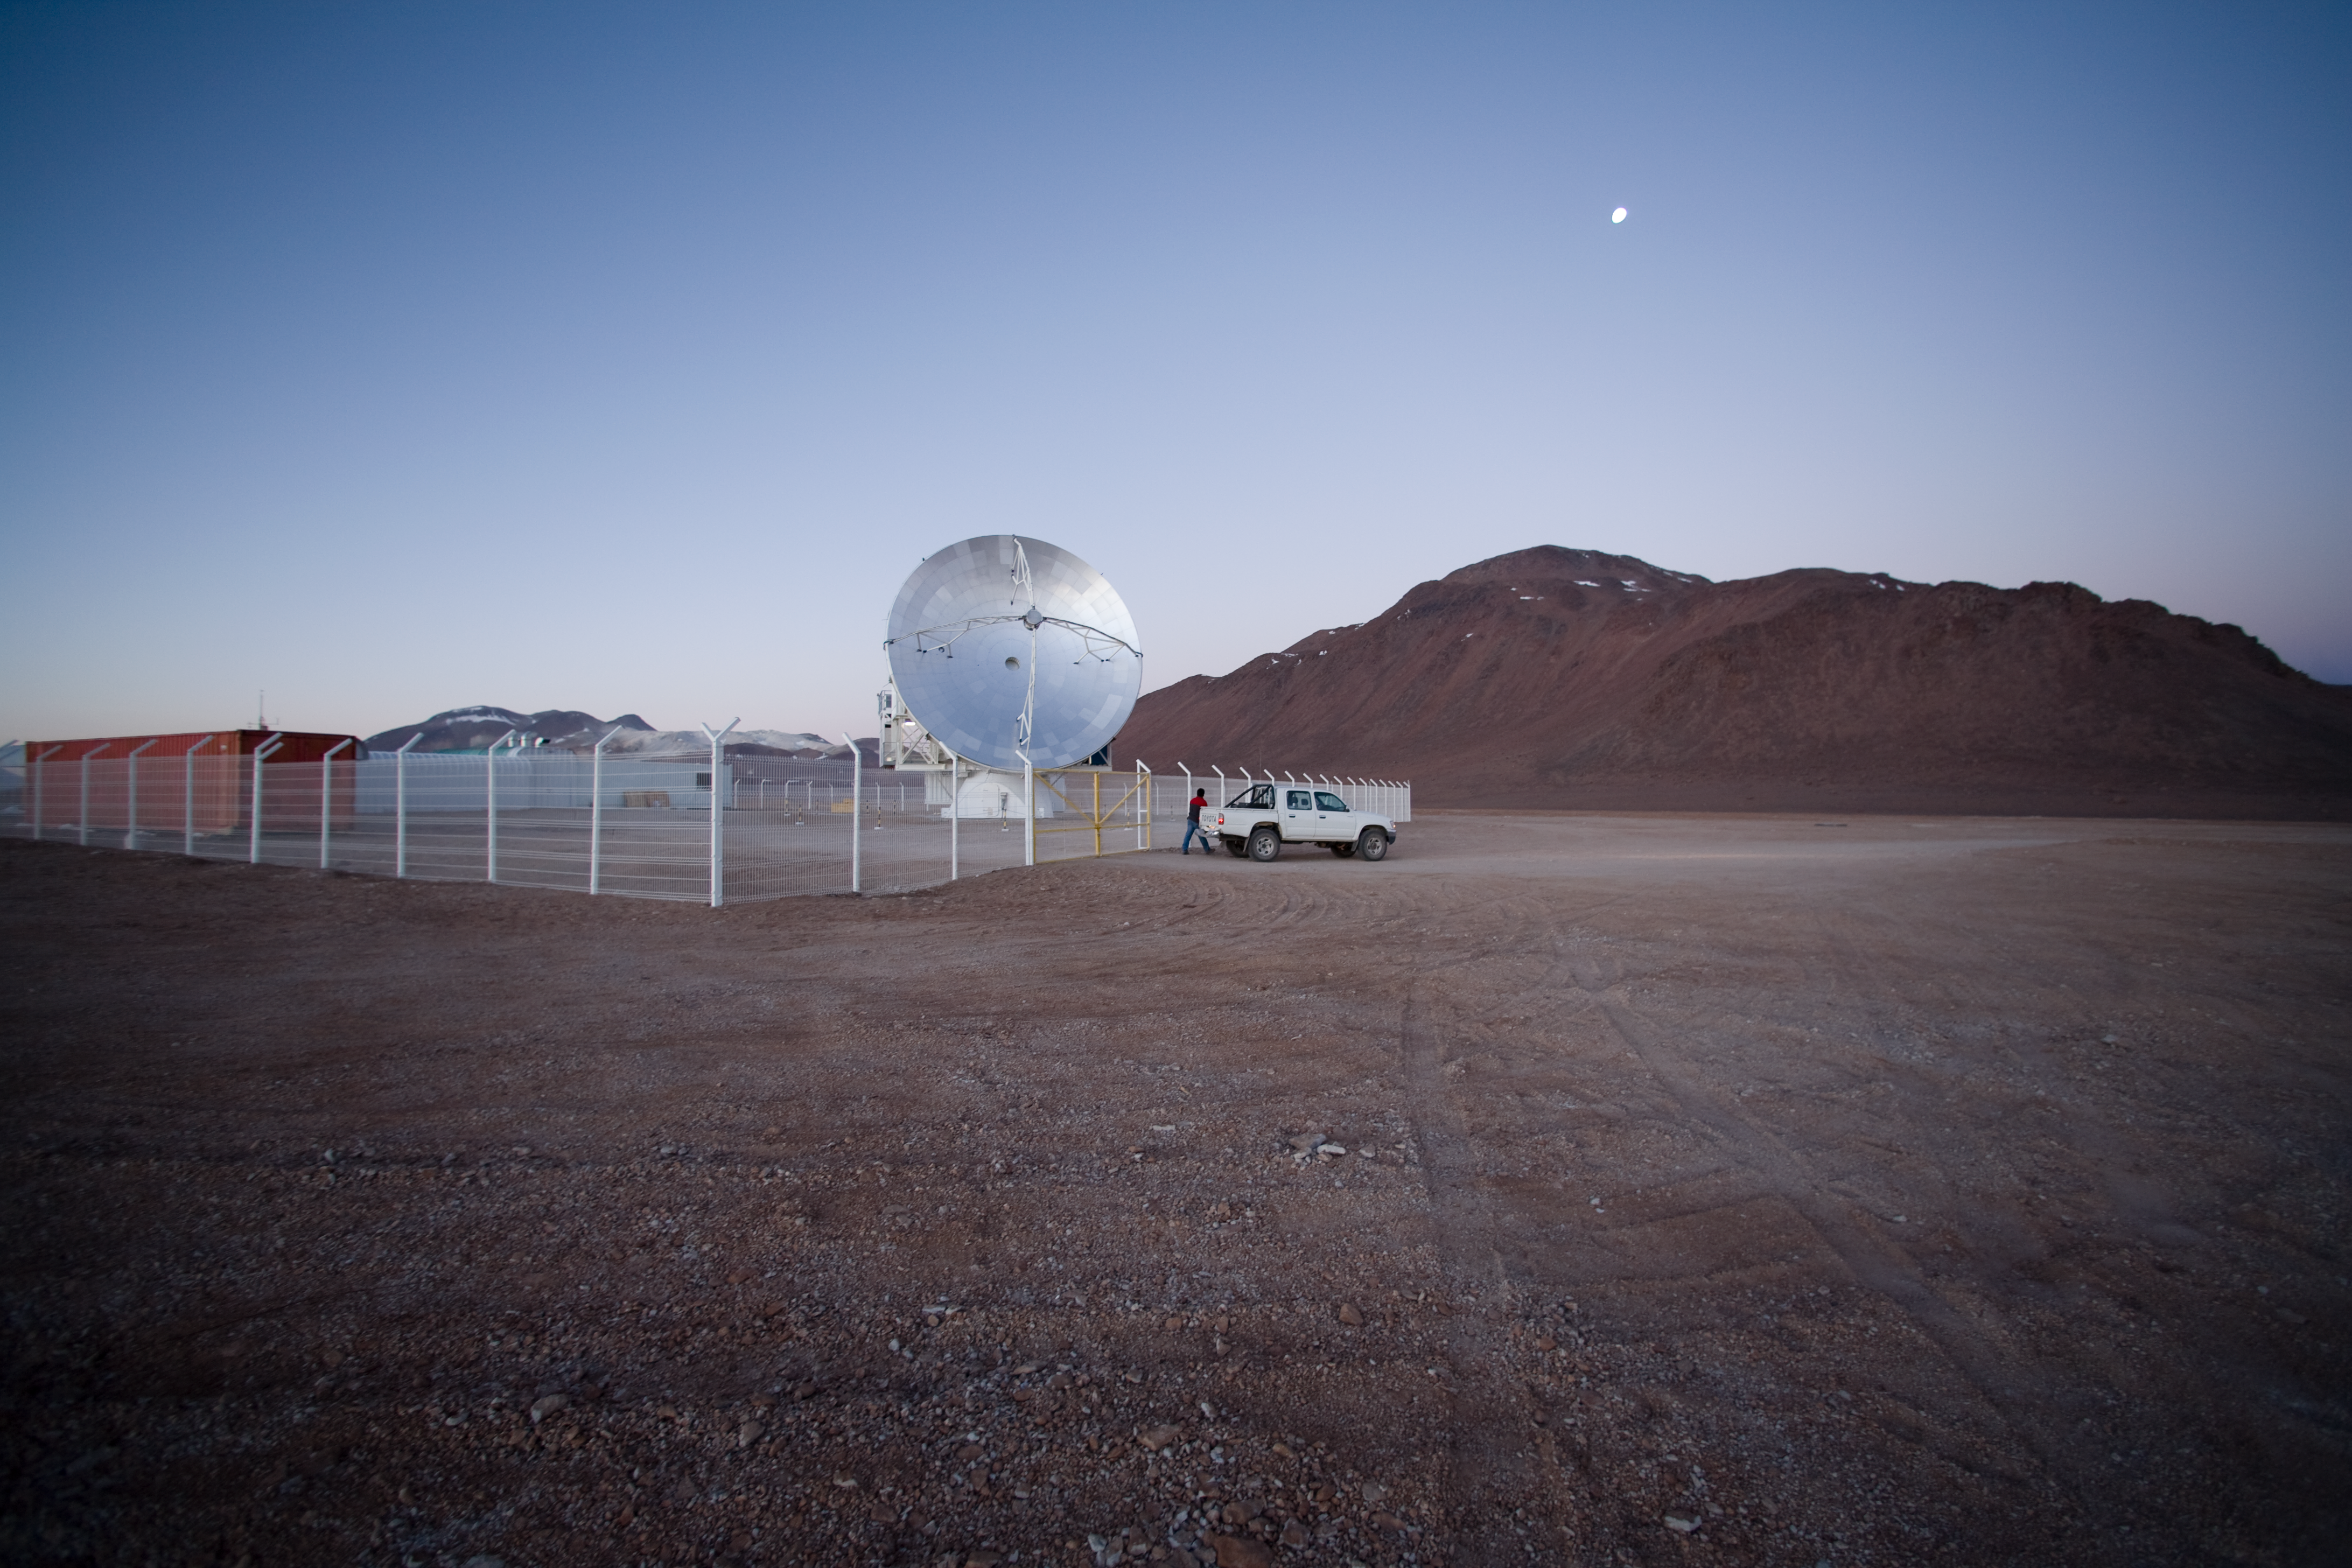

APEX at Chajnantor

The Atacama Pathfinder Experiment (APEX) 12-m telescope works at sub-millimetre wavelengths, in the 0.2 to 1.5 mm range. It is located on the 5100 m high Chajnantor plateau in the Atacama Desert (Chile), probably the driest place on Earth. APEX is the pathfinder to the ALMA project. In fact, it is a modified ALMA prototype antenna and is located at the future site of the ALMA observatory.

Credit: ESO/H.H.Heyer